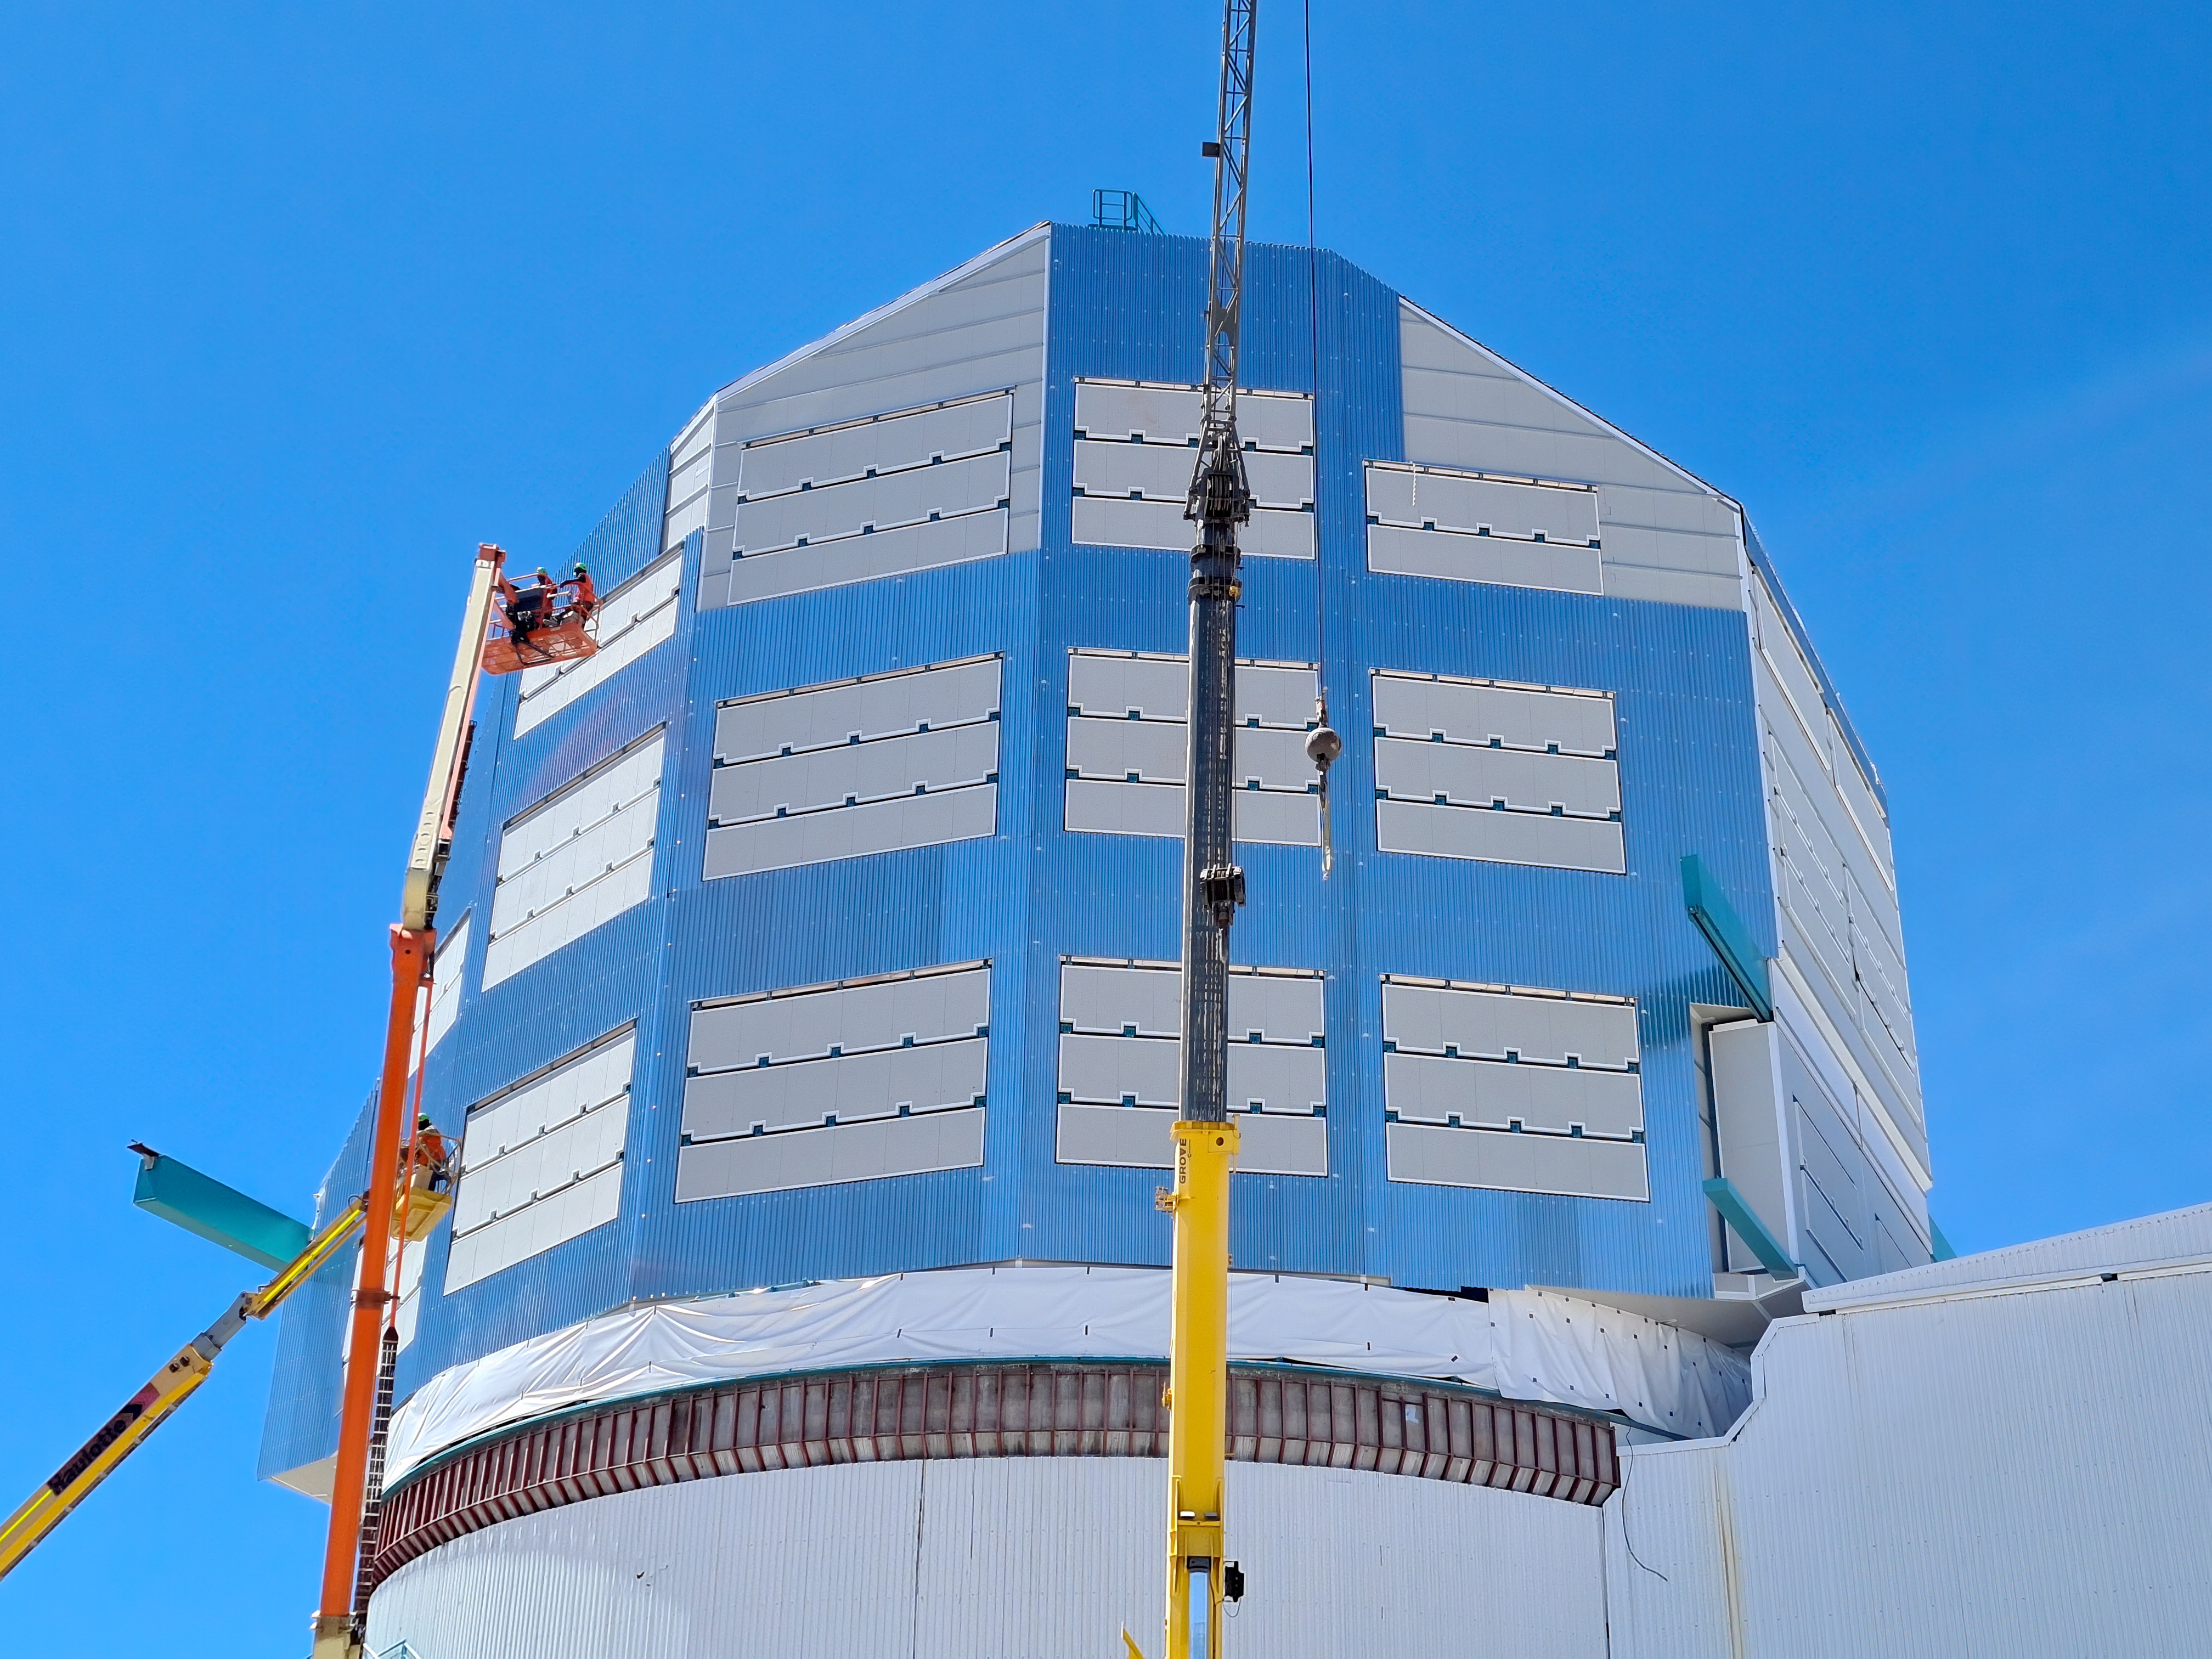

Rubin Observatory Dome Construction

Construction on Rubin Observatory's dome on Cerro Pachón in Chile.

Progress on the summit, March 2022. Of the ~100 people working on the summit, 32 are working on the dome; activities include adding second-layer cladding of corrugated aluminum on the vertical walls, and installing metal-clad insulation panels at the base of the dome where it meets the fixed lower enclosure.

Credit: RubinObs/NOIRLab/SLAC/NSF/DOE/AURA